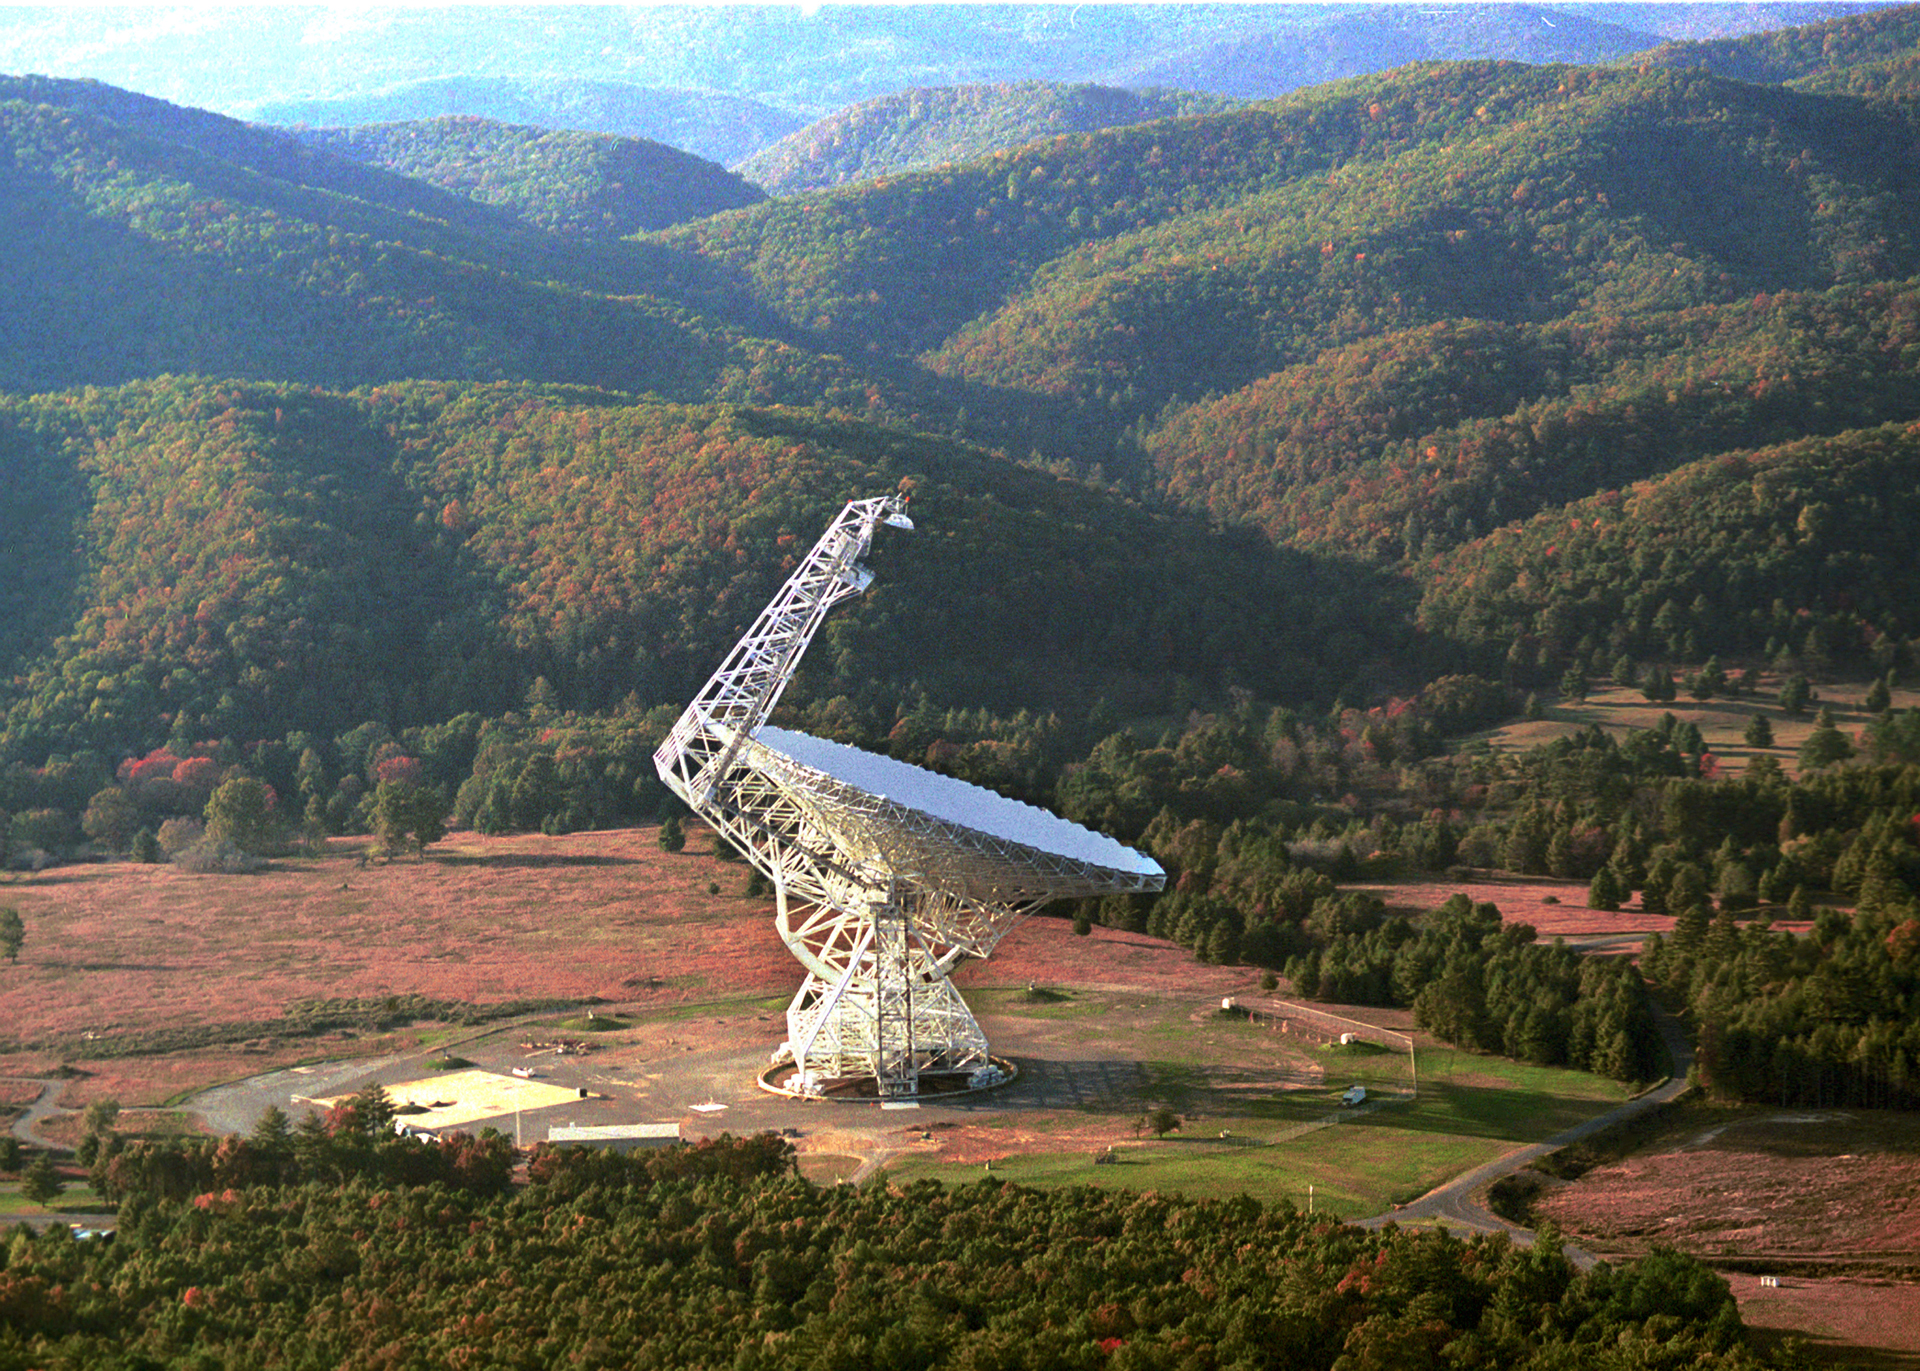

Monster in its Den

The 485-foot tall Green Bank Telescope is the largest, fully-steerable telescope in the world and the largest moving object ever built on land. The GBT is kept free from radio interference within a natural fortress of mountains and by Federal and State Radio Quiet zoning.

Credit: NRAO/AUI/NSF